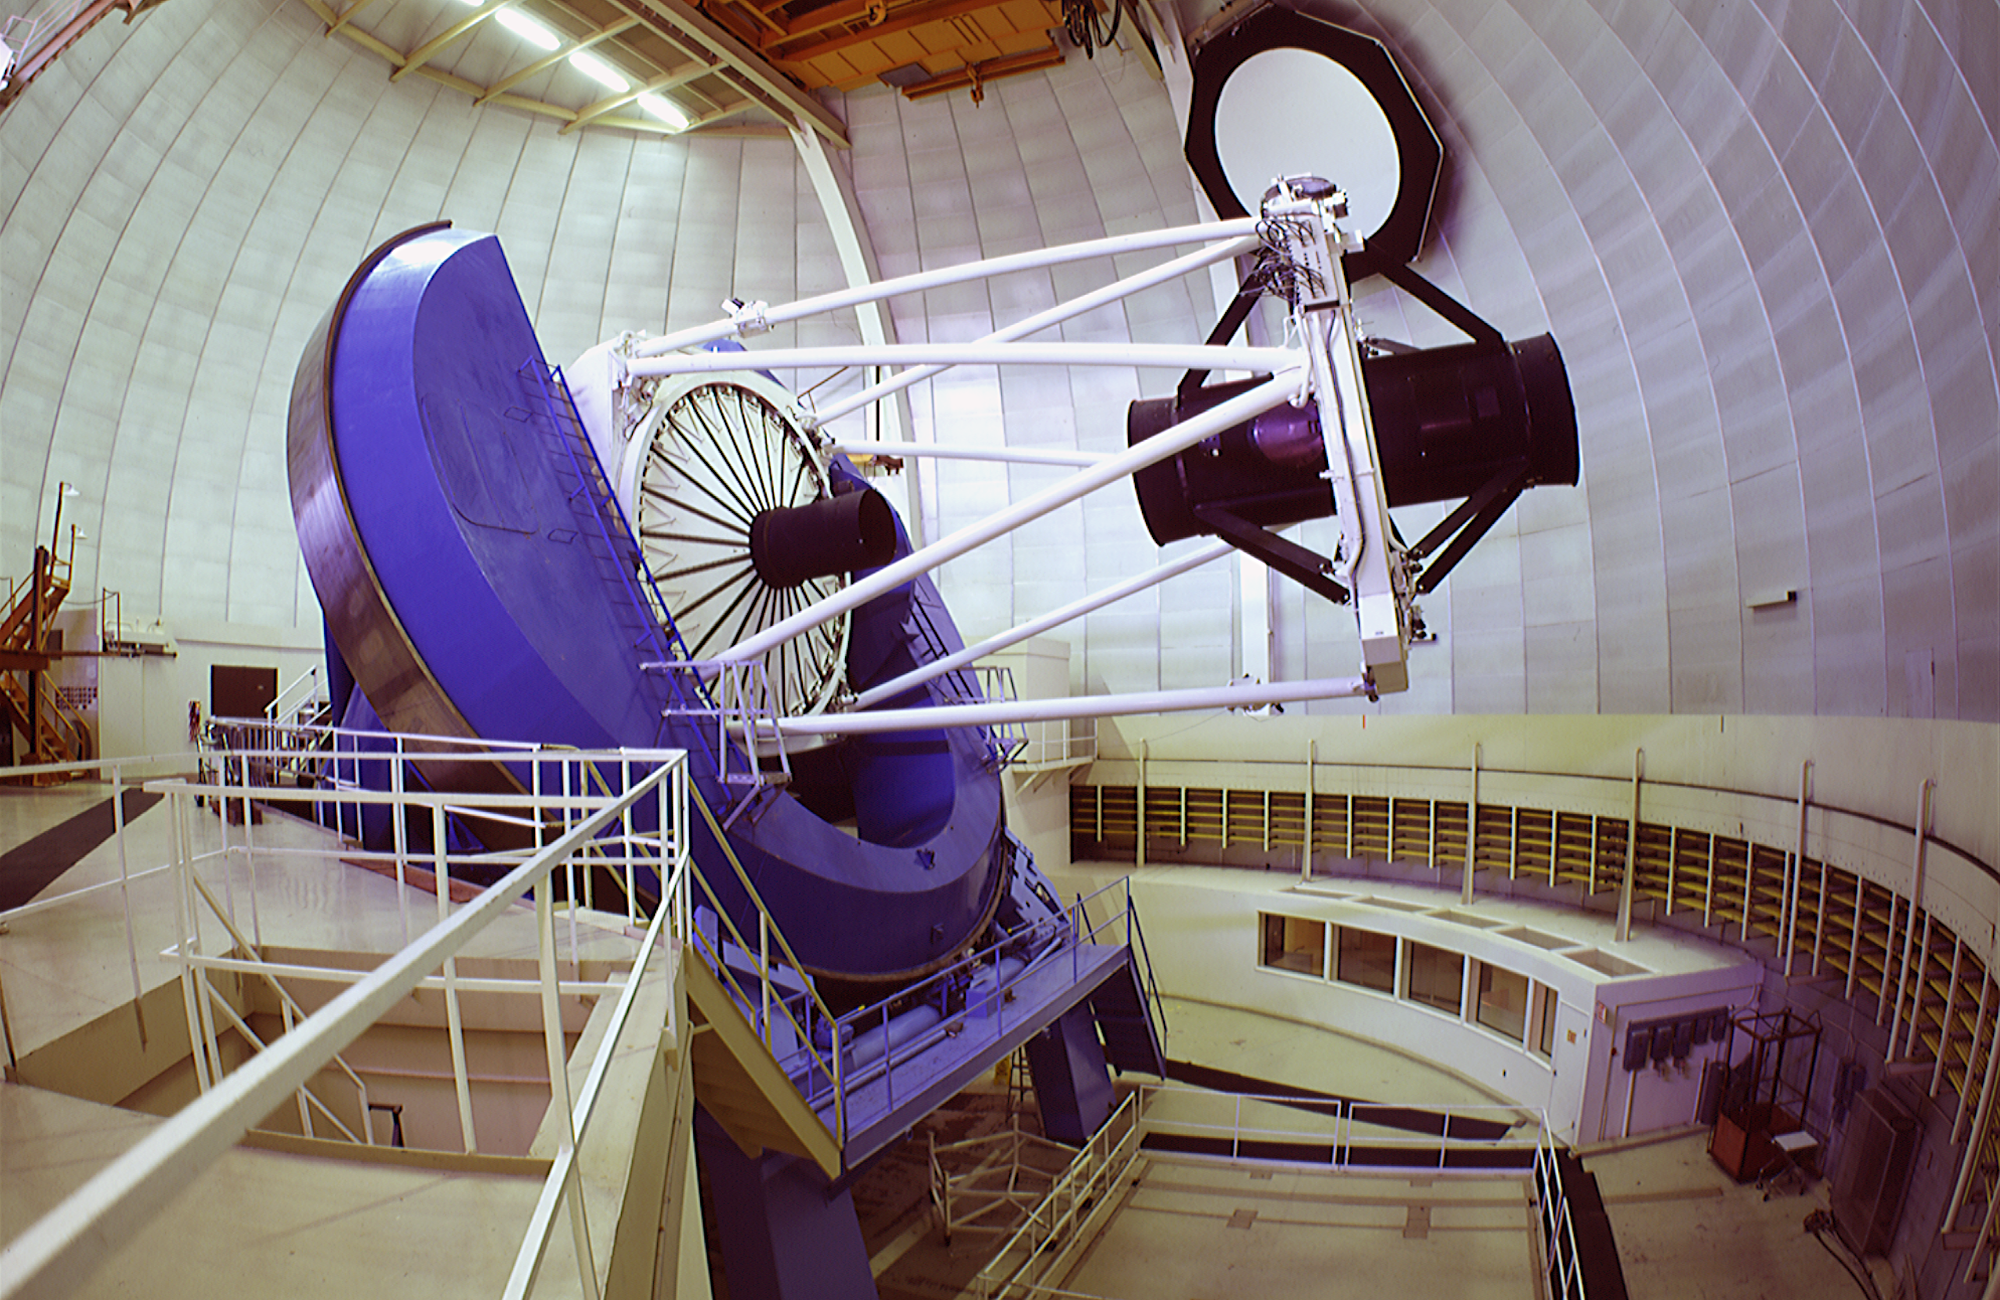

Nicholas U. Mayall 4-meter Telescope interior

Nicholas U. Mayall 4-meter Telescope interior.

Credit: KPNO/NOIRLab/NSF/AURA/P. Marenfeld